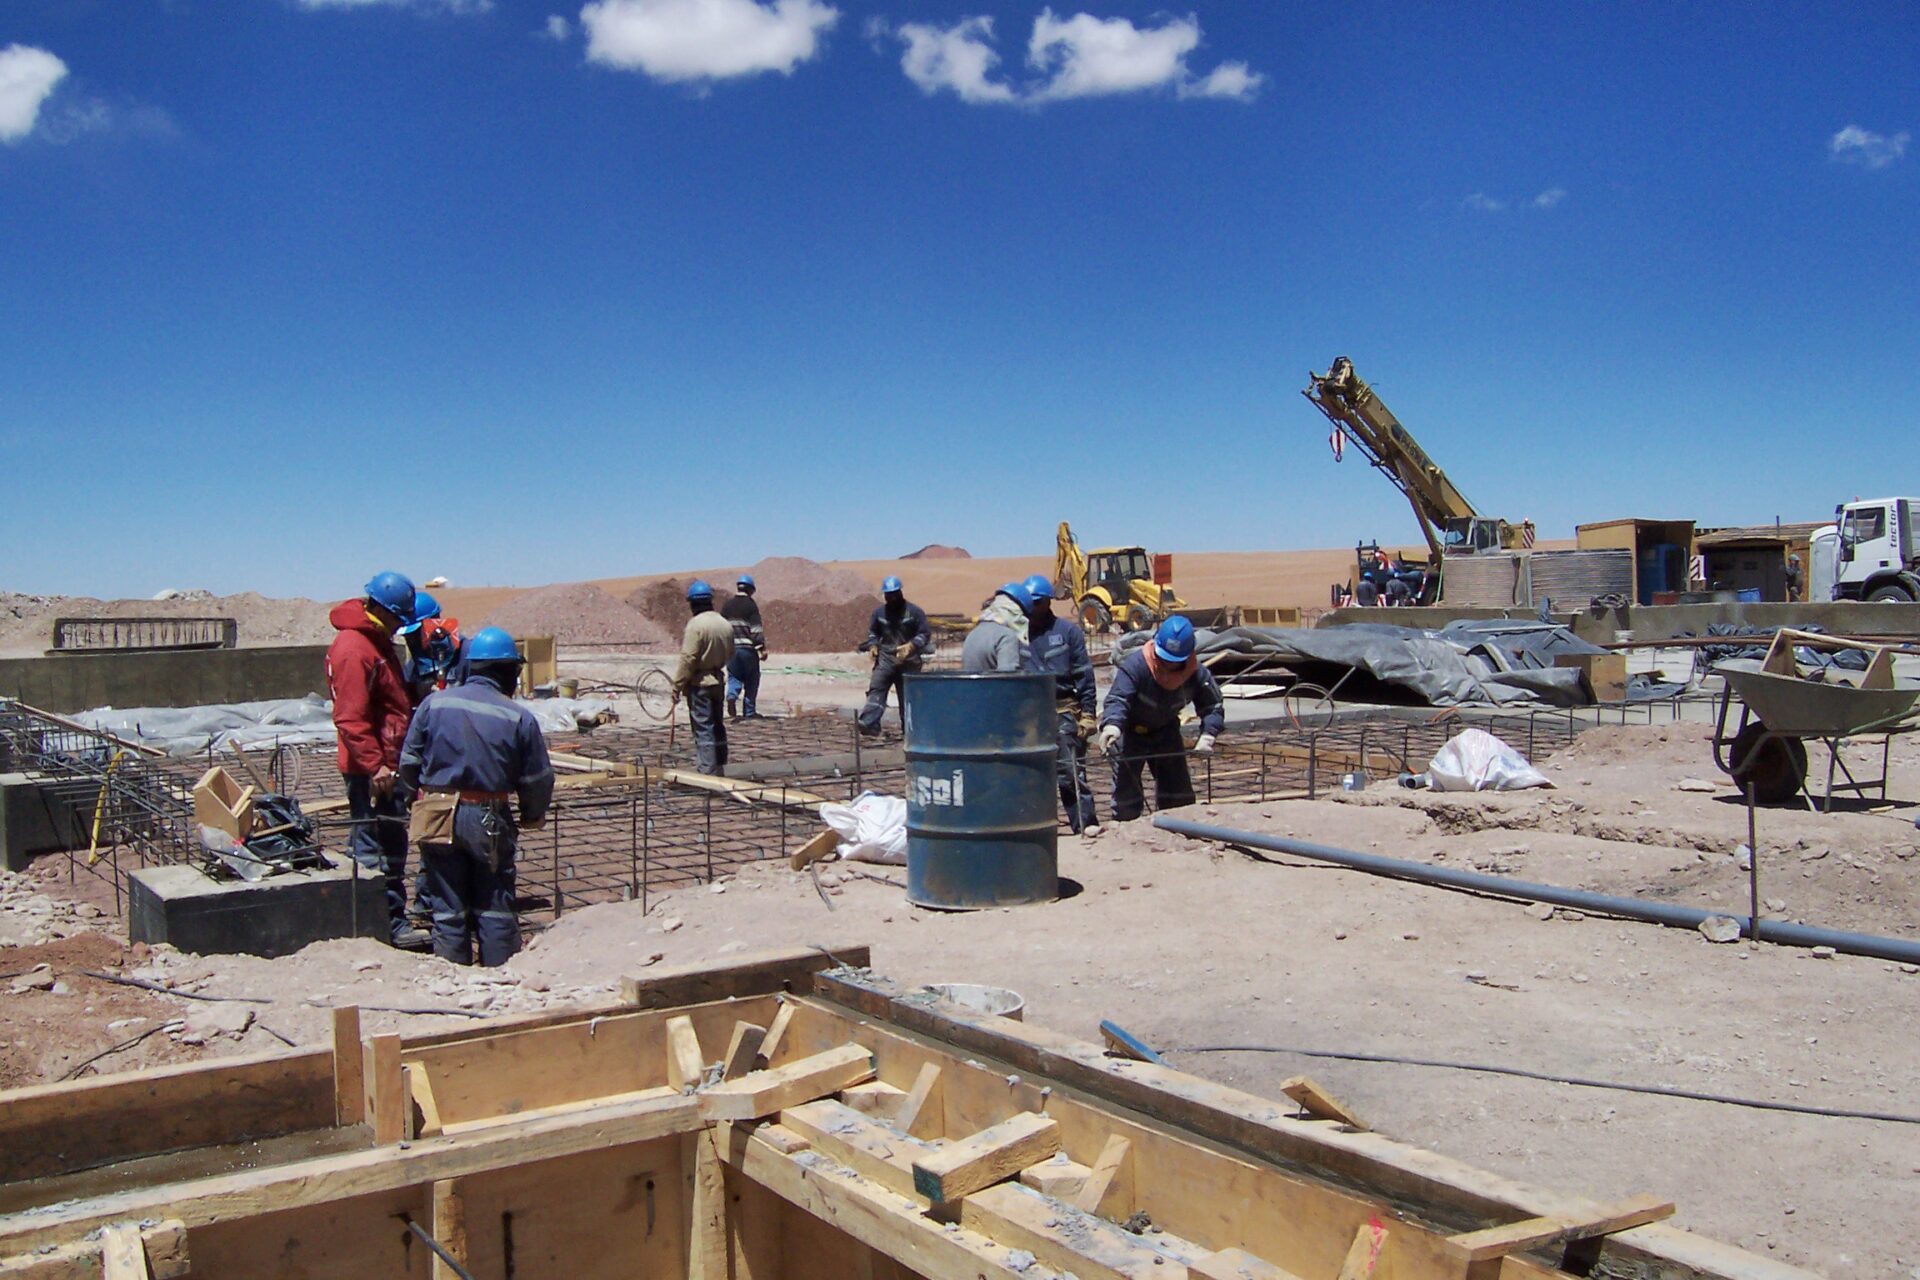

Construction of the Array Operations Site

Construction of the Array Operations Site (AOS) begins.

Credit: ALMA (ESO / NAOJ / NRAO)